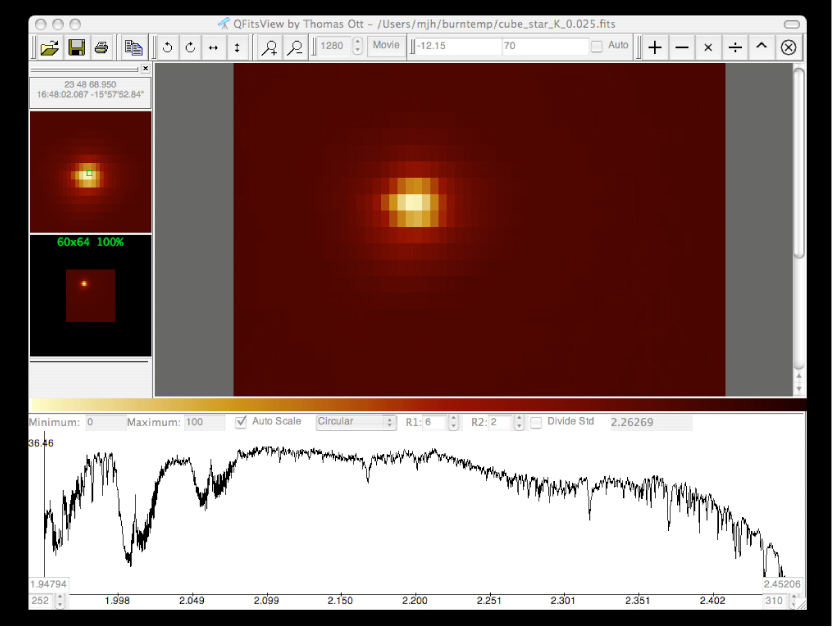

SINFONI "first light" spectrum of HD 130163

"First Light" "data cube" spectrum obtained with SINFONI on the bright star HD 130163 on July 9, 2004, as seen on the science data computer screen. This 7th-magnitude A0 V star was observed in the near-infrared H-band with a moderate seeing of 0.8 arcsec. The width of the slitlets in this image is 0.25 arcsec. The exposure time was 1 second.

Credit: ESO